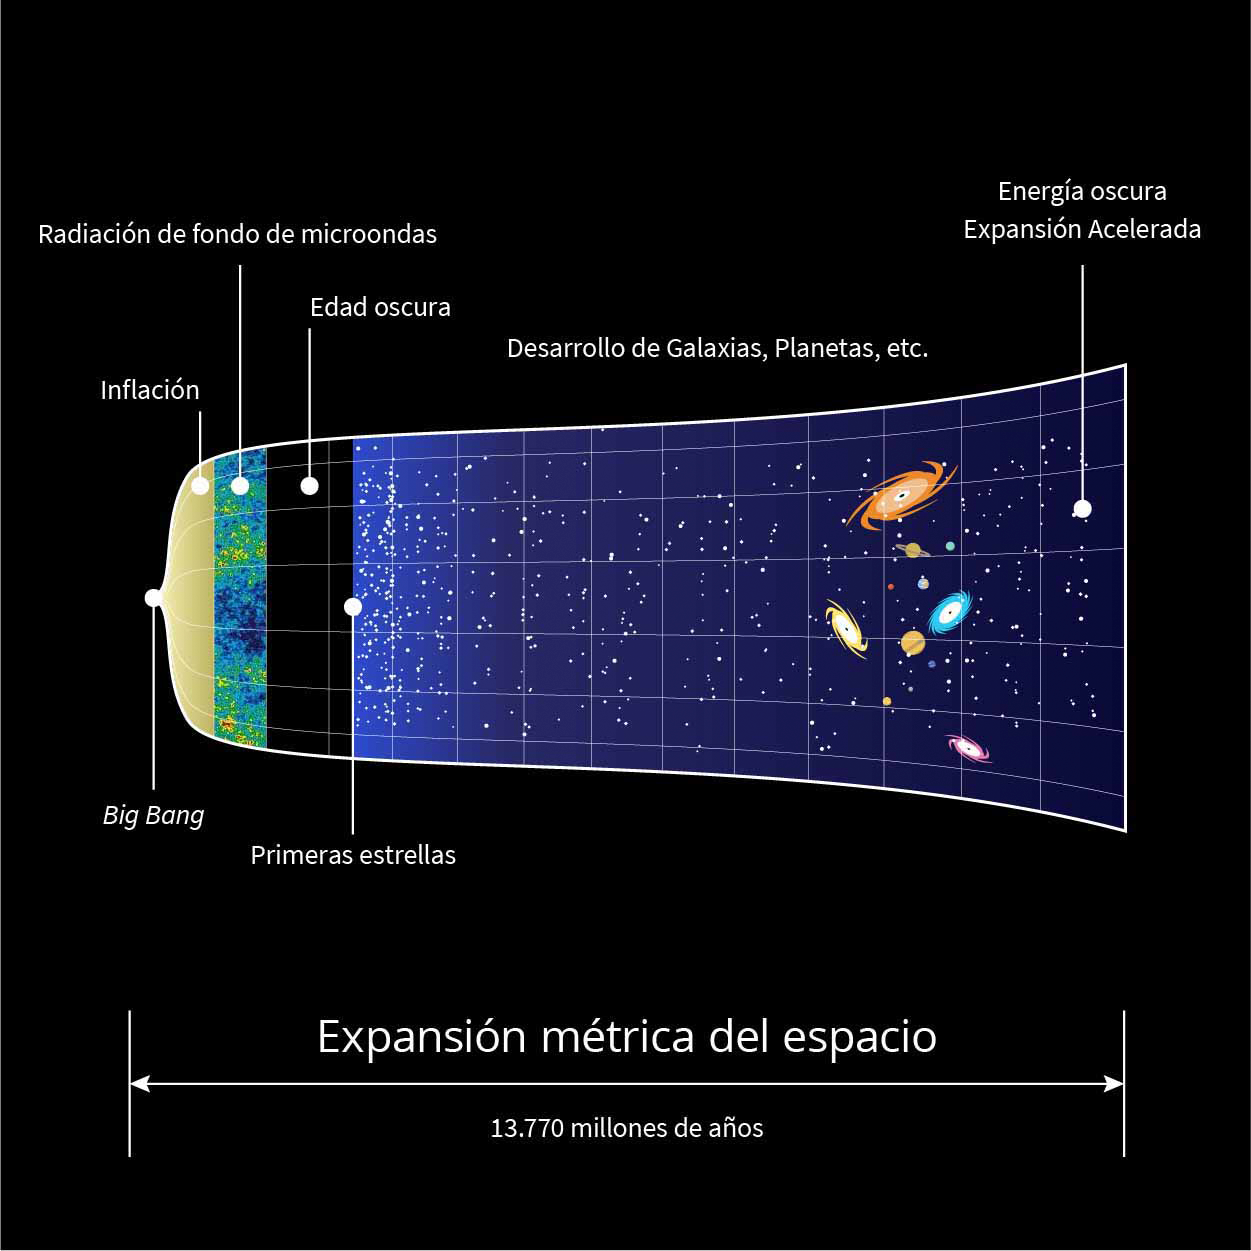

Big Bang Graphic (Spanish)

Una representación gráfica de la expansión del universo desde el Big Bang hasta la actualidad.

Credit: Rubin Observatory/NSF/AURA